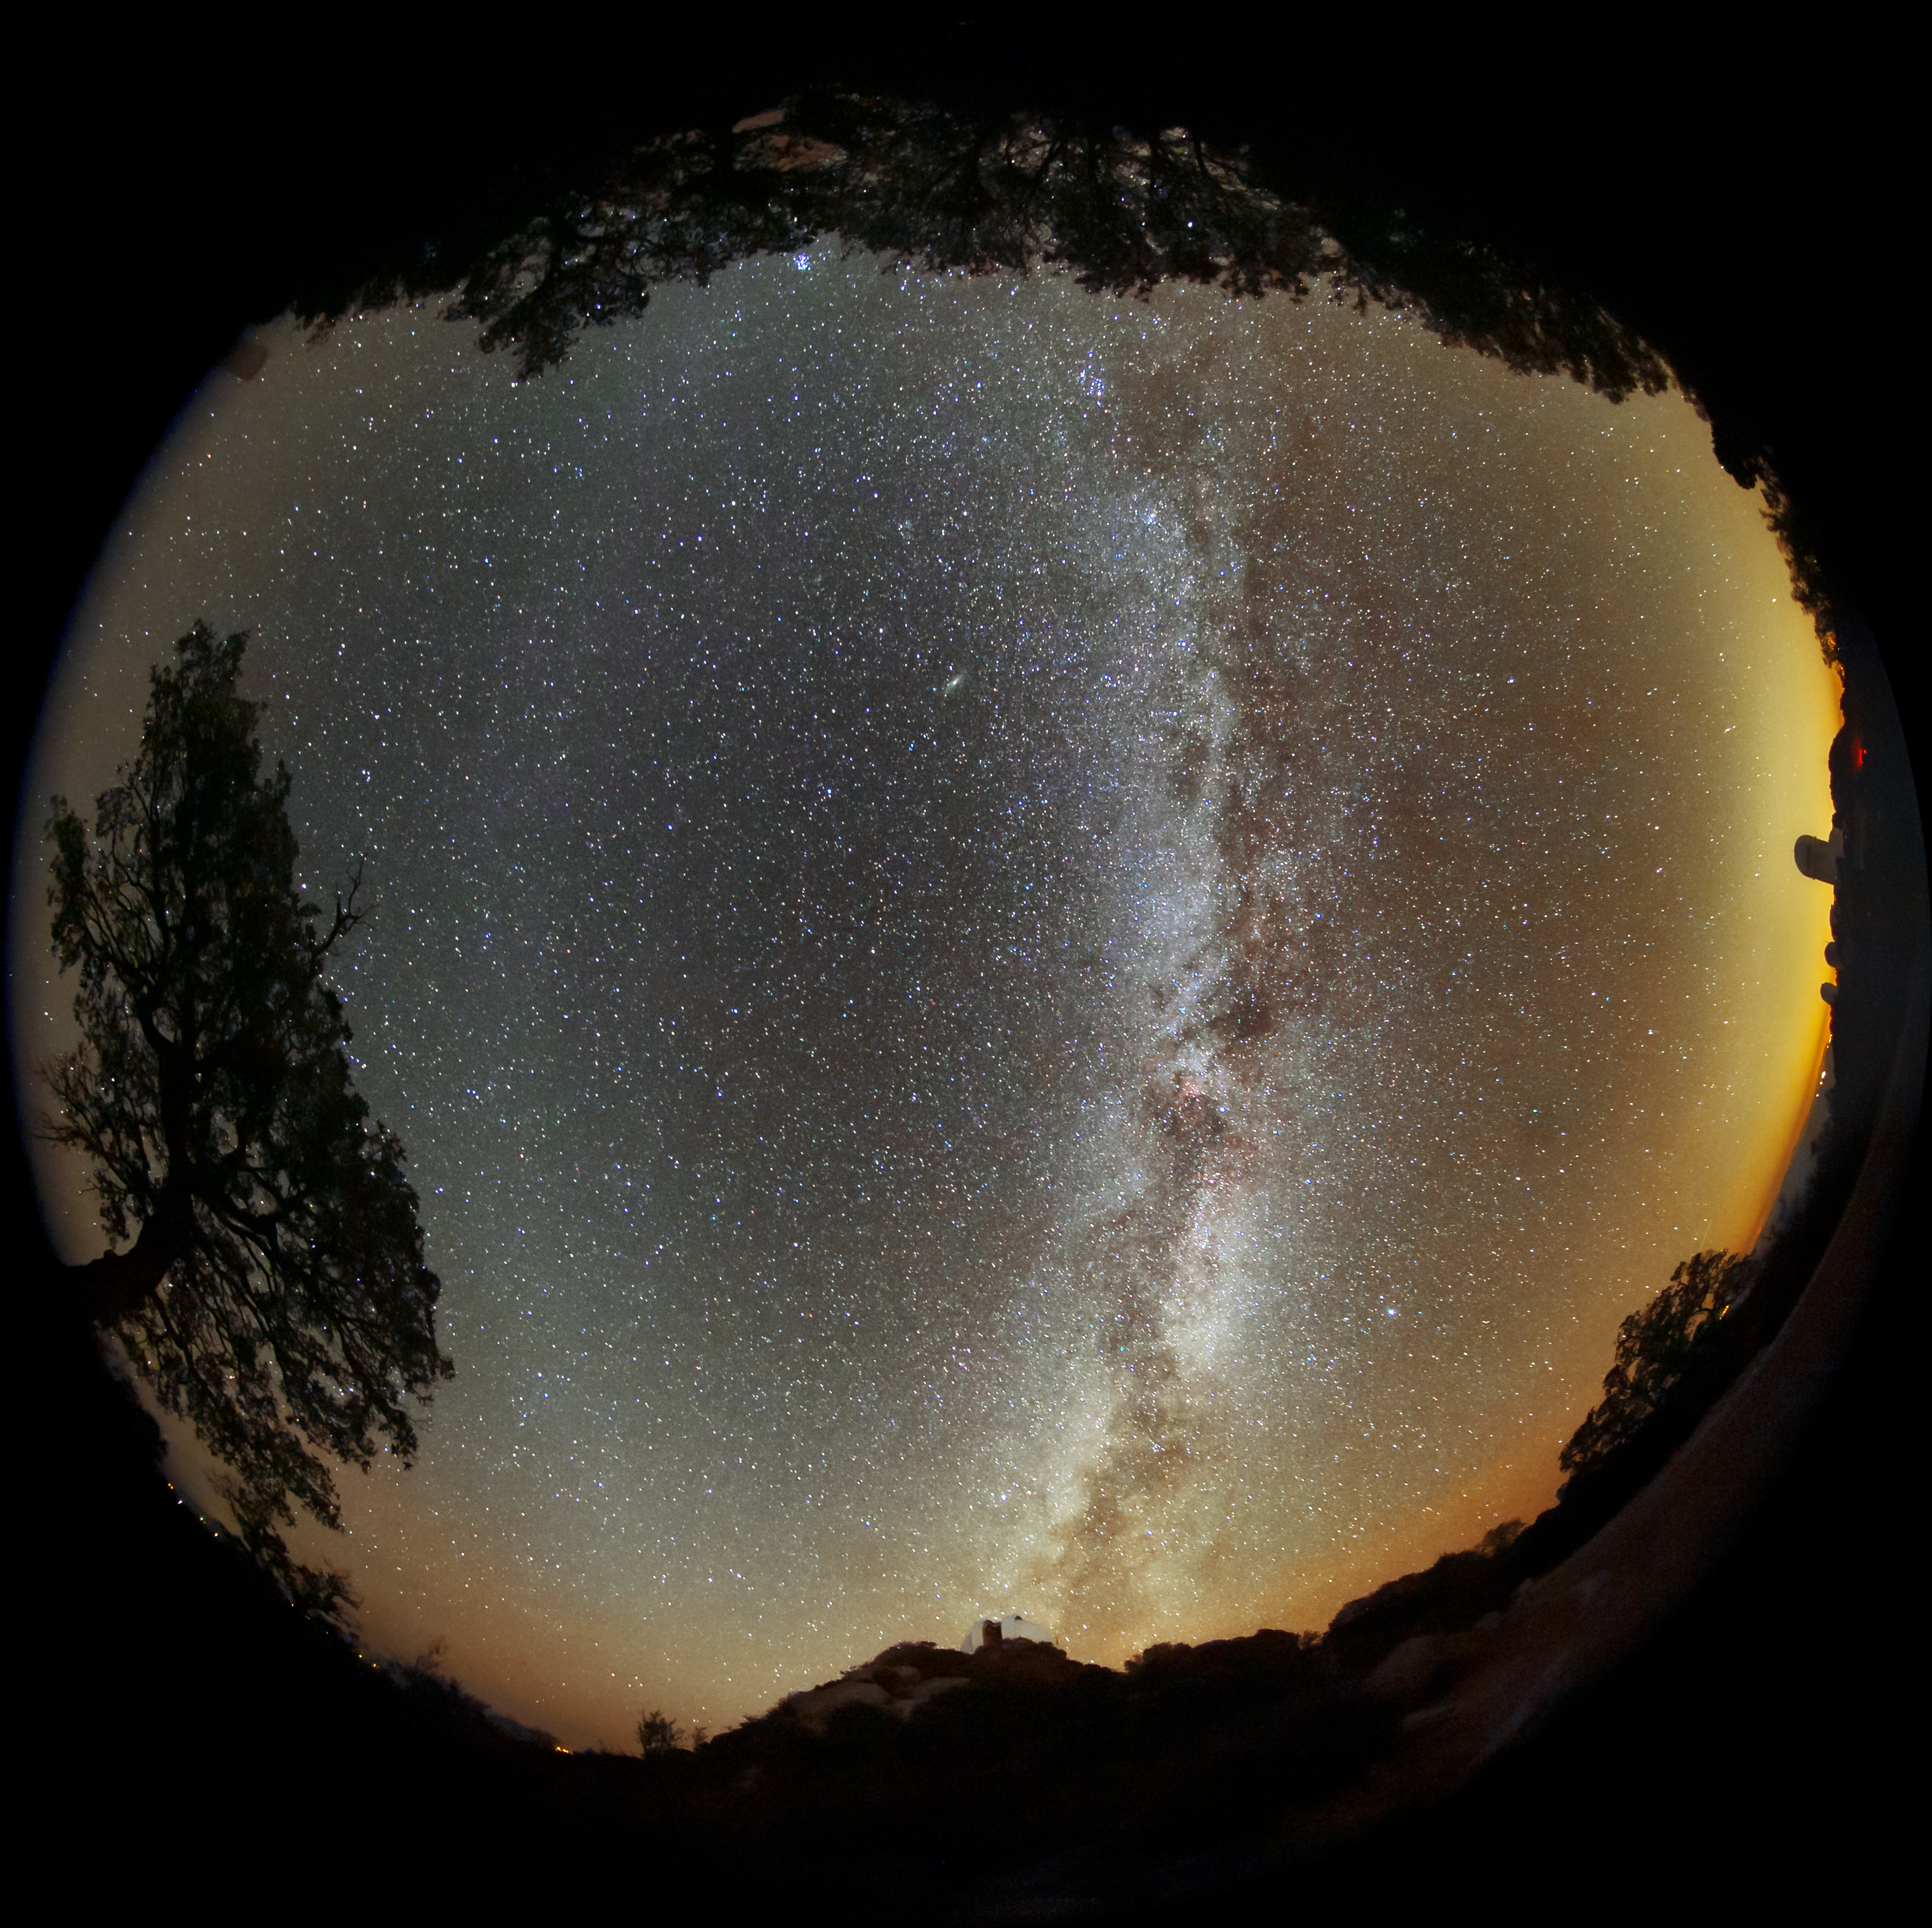

Starry Horizon from Kitt Peak

This fisheye image captures the night sky as viewed from the desert scrubland of southern Arizona. The domes of Kitt Peak National Observatory, a Program of NSF NOIRLab, can be seen protruding from the rim of this image alongside the silhouettes of desert greenery. The fisheye lens creates the illusion that the night sky is a small circle, hemmed in by the horizon. The Milky Way arcs across the sky, its bright central band of stars threaded with dark lanes of dust. In addition to the subtle gloaming of the naturally occurring airglow, the image is lit up by the lights from neighboring towns, which can be seen on the horizon.

Kitt Peak is home to one of the largest arrays of optical and radio telescopes in the world, with instruments from universities, the US Department of Energy, NASA, and NOIRLab.

Credit: KPNO/NOIRLab/NSF/AURA/B. Tafreshi